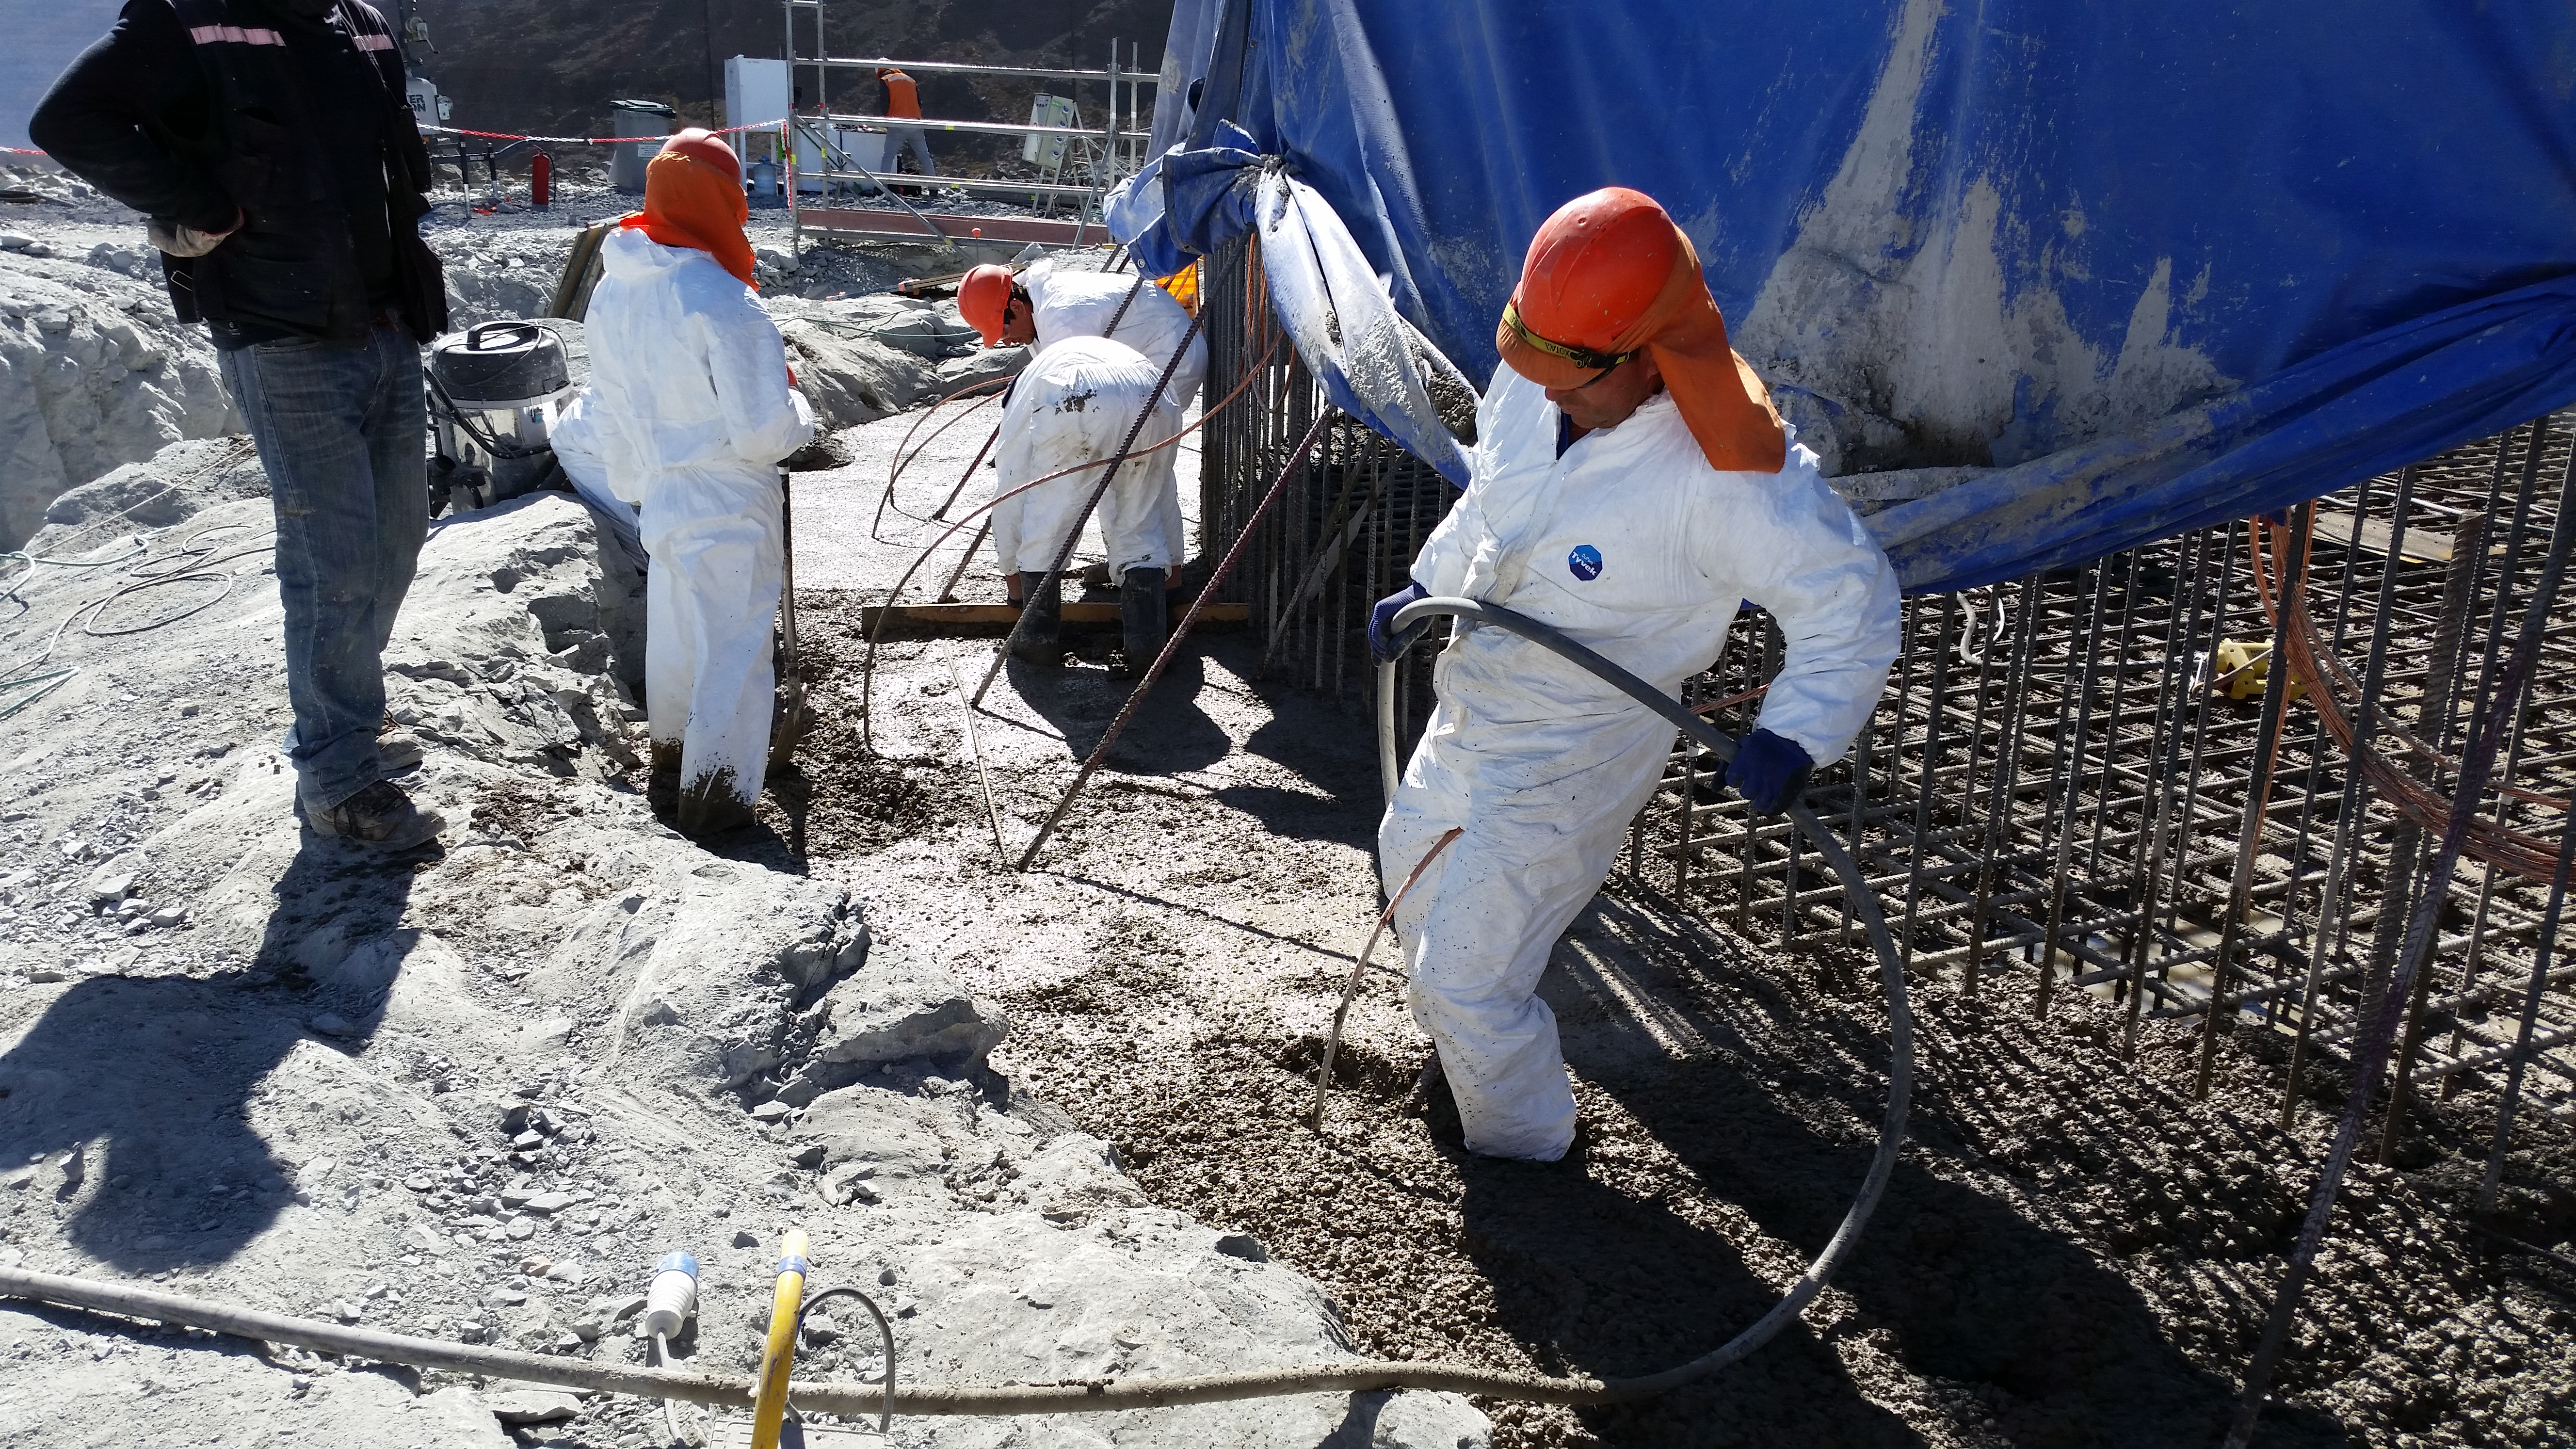

Foundation 5

General view: concrete in the pier foundation. Close to completion.

Credit: Rubin Observatory/NSF/AURA